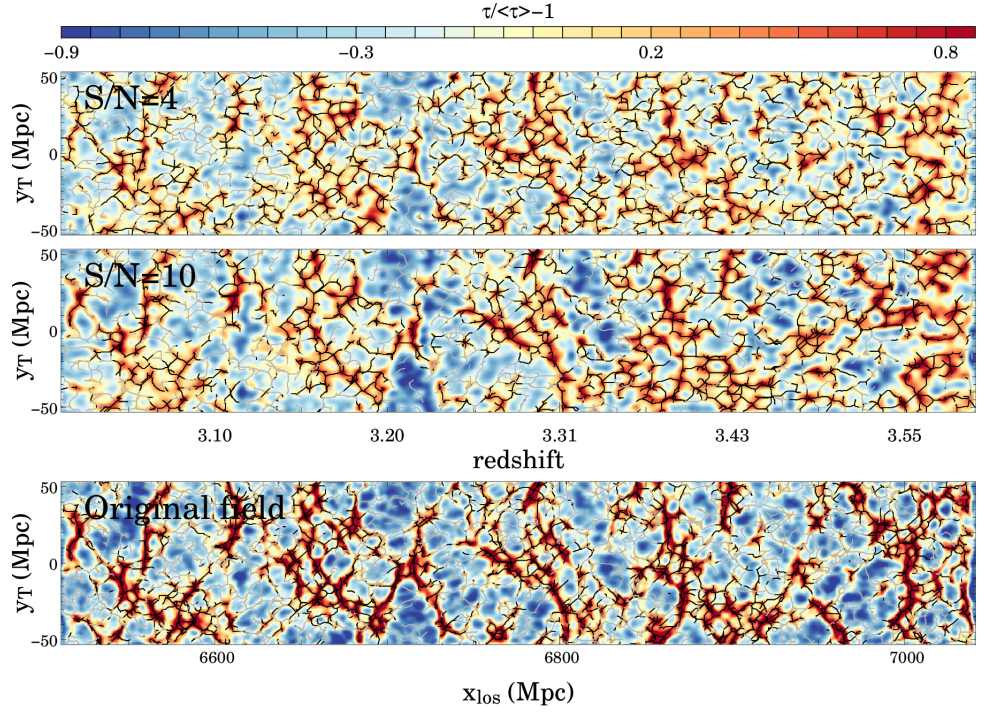

A spectroscopic survey with MOSAIC will enable the mapping of the IGM in the distant, young Universe

The bottom panel shows a slice of the IGM density field from the Horizon-AGN cosmological simulation. The field will be successfully reconstructed from the data of the survey, as illustrated by the top two panels.

Credit: C. Laigle, J. Japelj